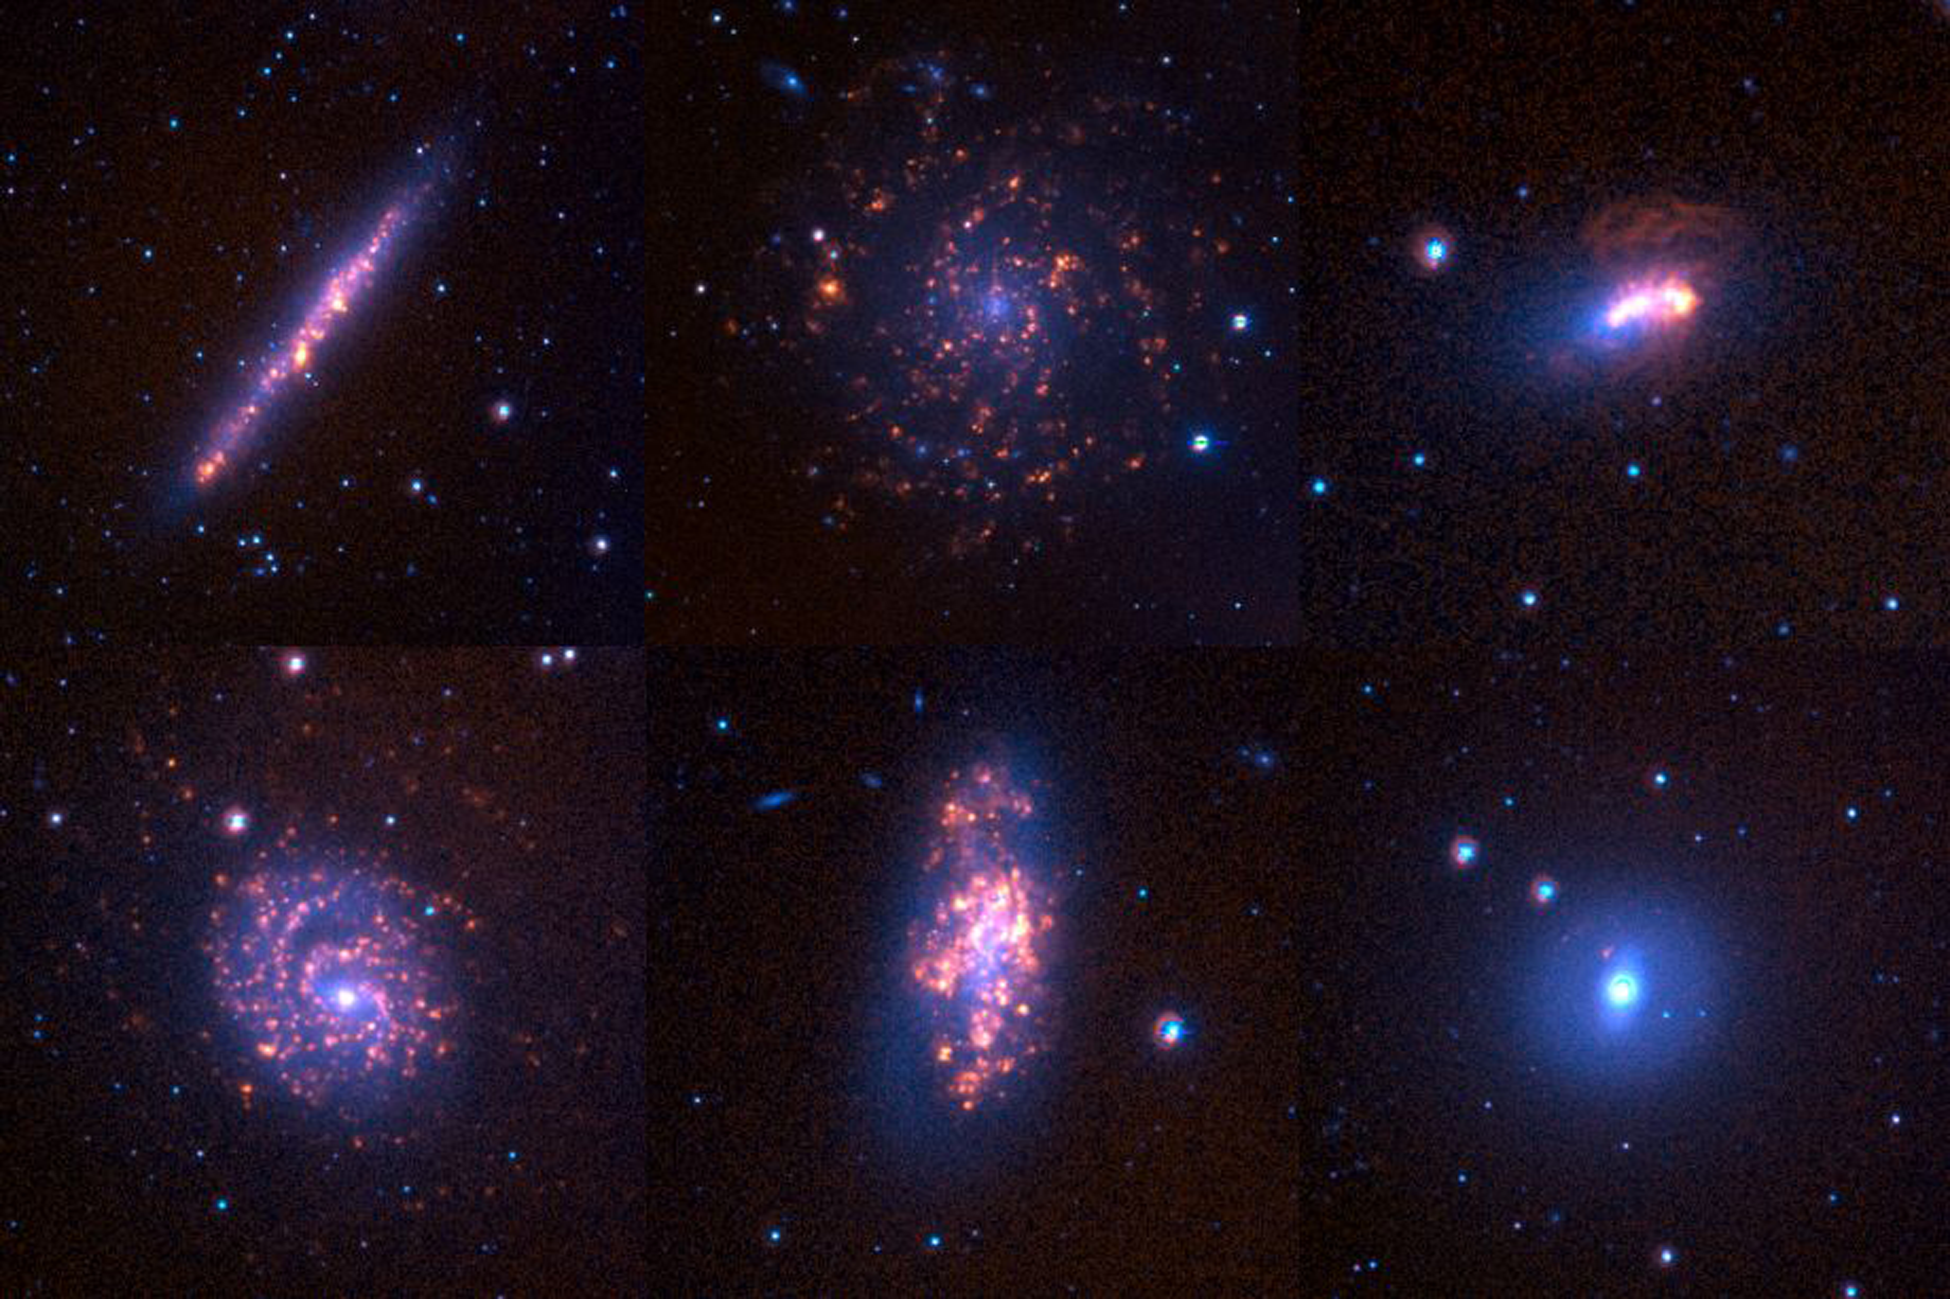

Galaxies from the Survey for Ionization in Neutral Gas Galaxies

A montage of six representative galaxies from the SINGG (Survey for Ionization in Neutral Gas Galaxies) sample. Each image shows the continuum-subtracted hydrogen emission (seen largely as bright knots over the galaxy disk) superposed on the R-band image (the smooth, underlying component). Note the diversity of the amount and location of star formation amongst different galaxies.

See the September 2003 NOAO Newsletter (currently only available in PDF format).

Credit: NOIRLab/NSF/AURA